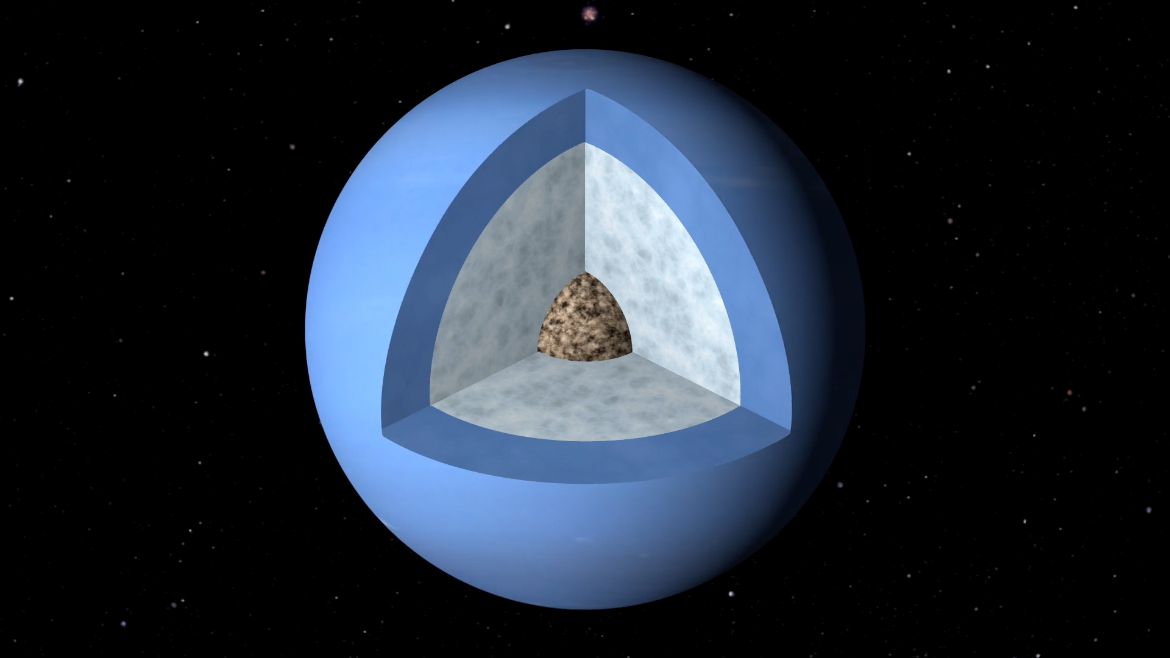

Animation of Neptune’s Interior

Neptune, the 8th planet from the Sun. Find out more here. https://public.nrao.edu/explore/milky-way-explorer/.

Credit: Alexandra Angelich (NRAO/AUI/NSF); Björn Jónsson. Music: Mark Mercury.